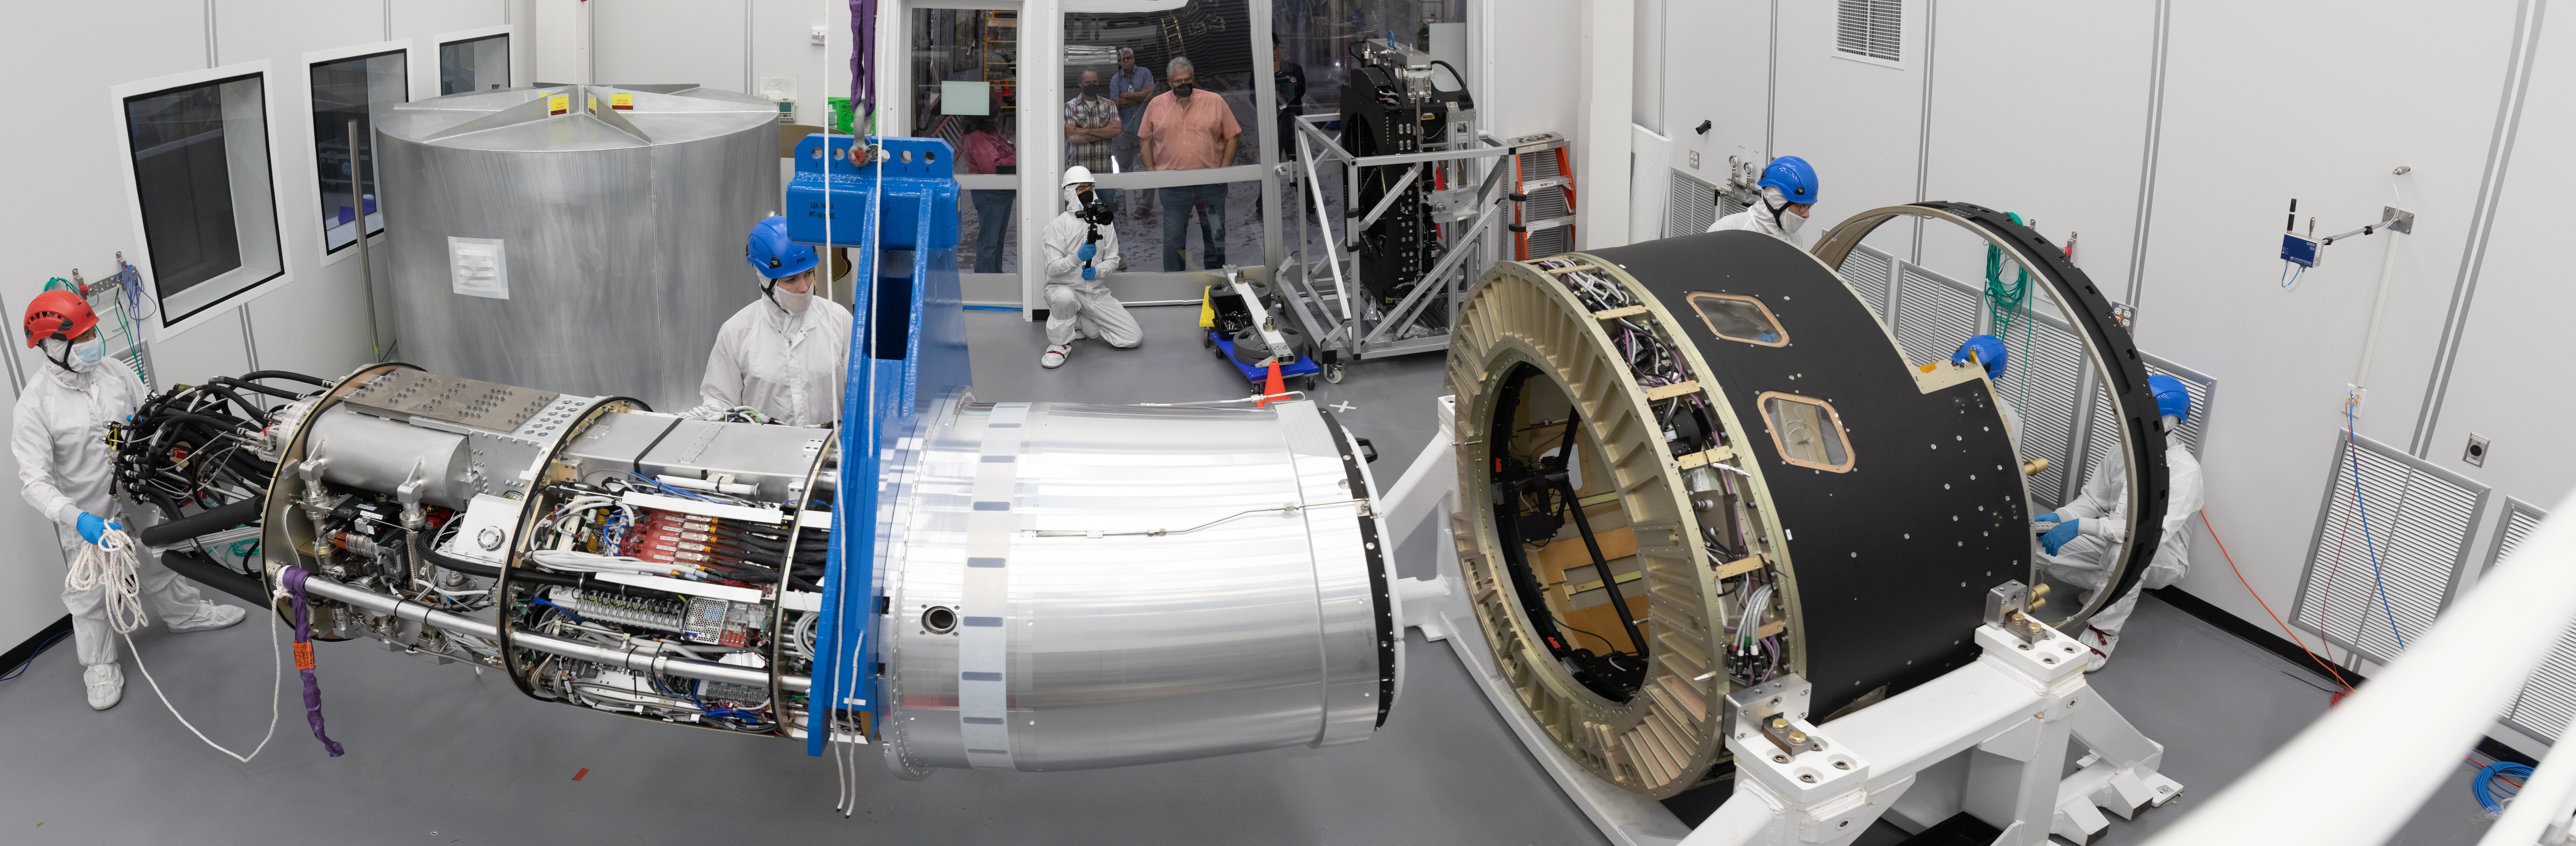

LSST Cryostat to Camera Body Lift

The LSST camera team successfully installed the cryostat to the camera body on April 8.

Credit: Jacqueline Ramseyer Orrell/SLAC National Accelerator Laboratory